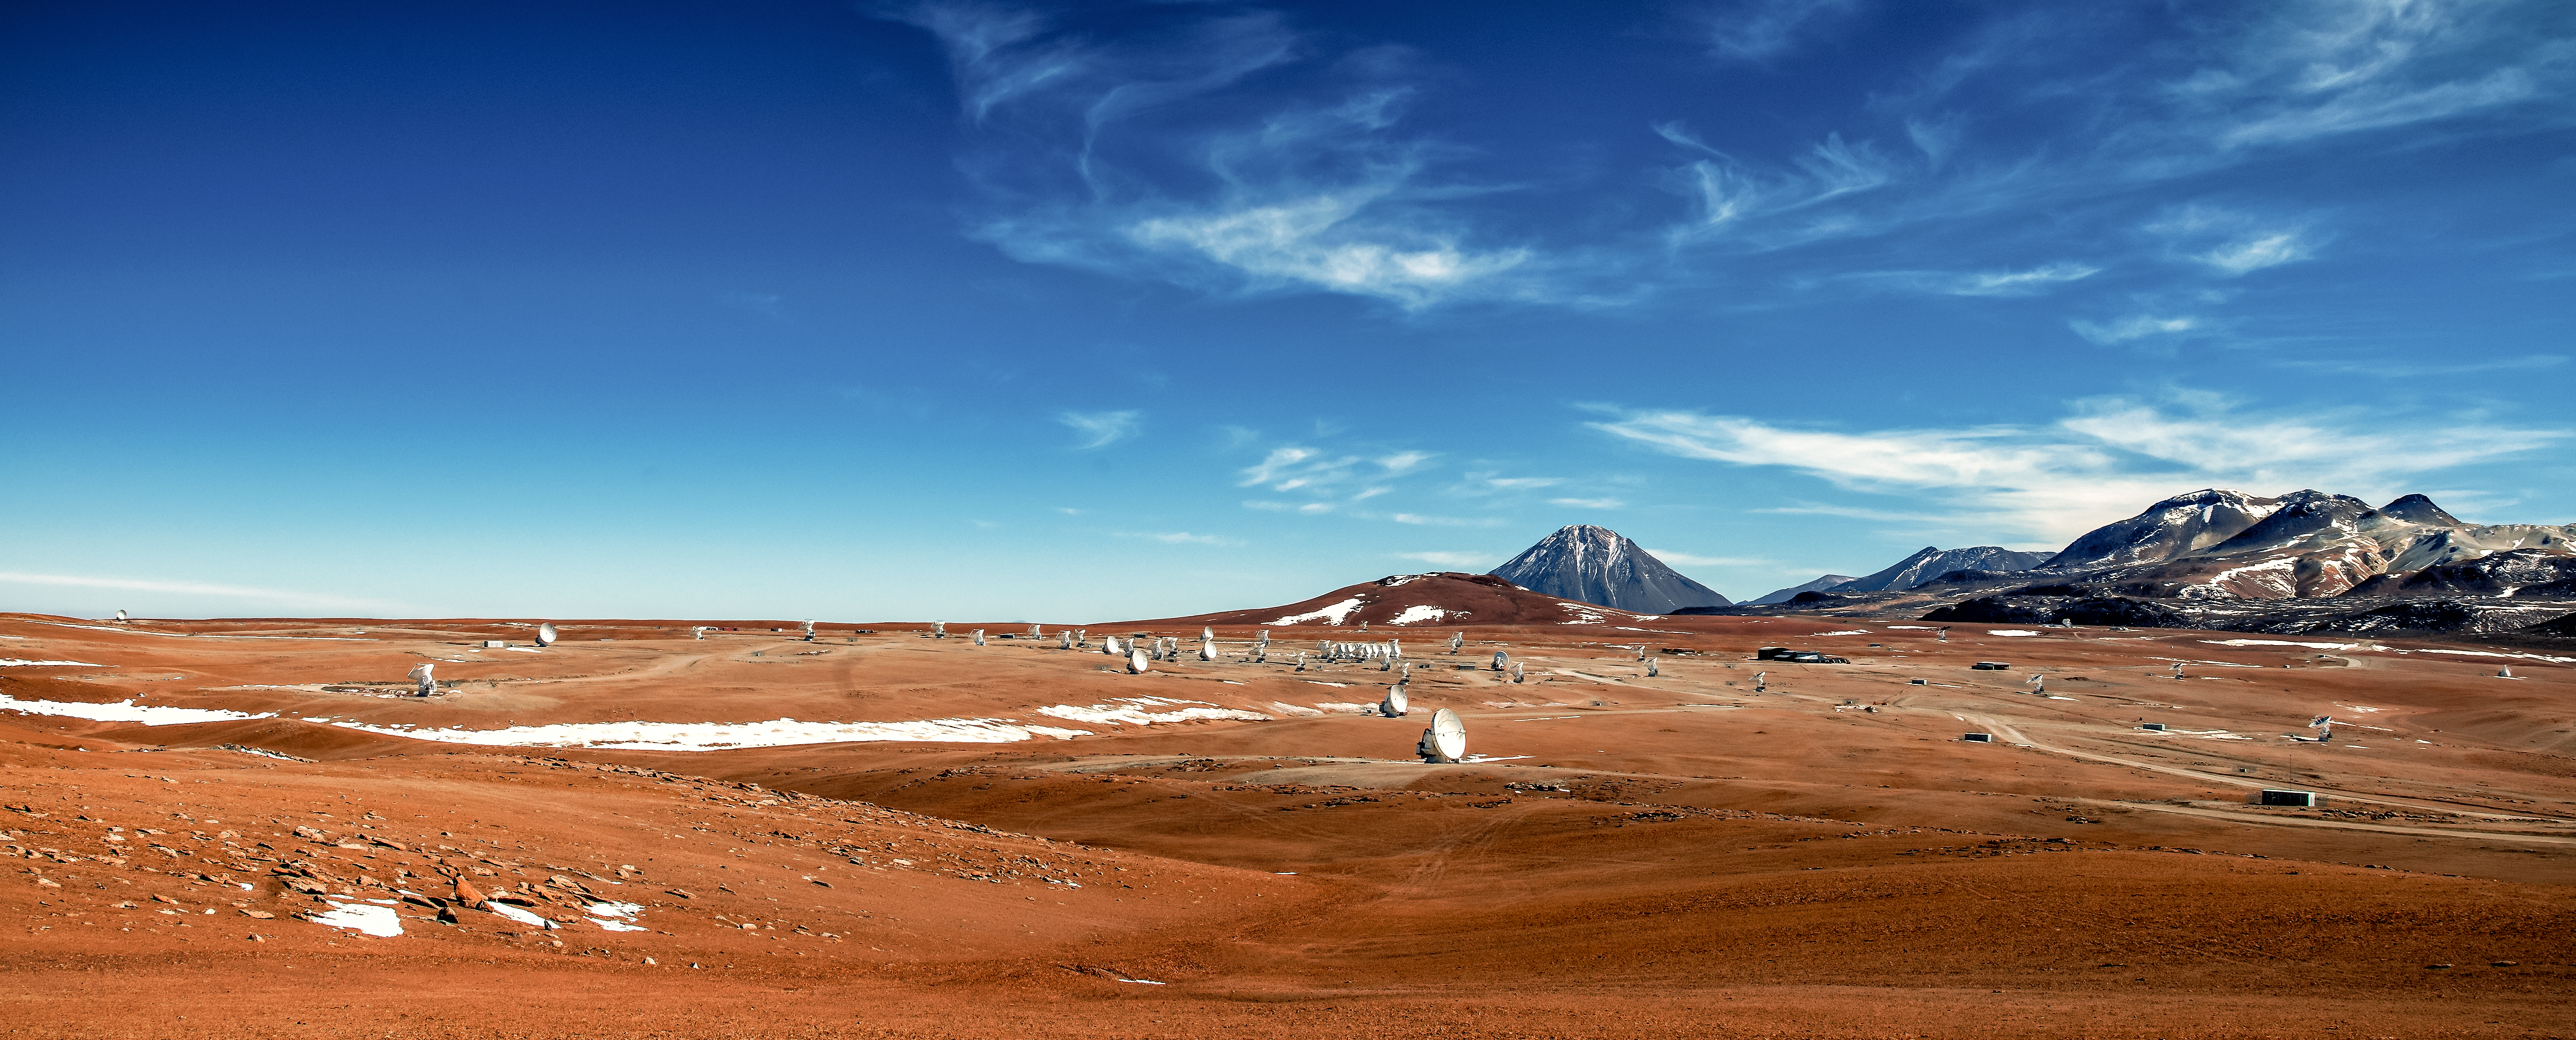

ALMA winter panorama

A panorama of the Atacama Large Millimeter/submillimeter Array, or ALMA, amongst the snow-capped peaks in the Chajnantor plateau, 5000 metres in altitude in northern Chile. ALMA is the world's largest ground-based facility for observations in the millimeter/submillimeter regime.

Credit: ESO/S. Otarola